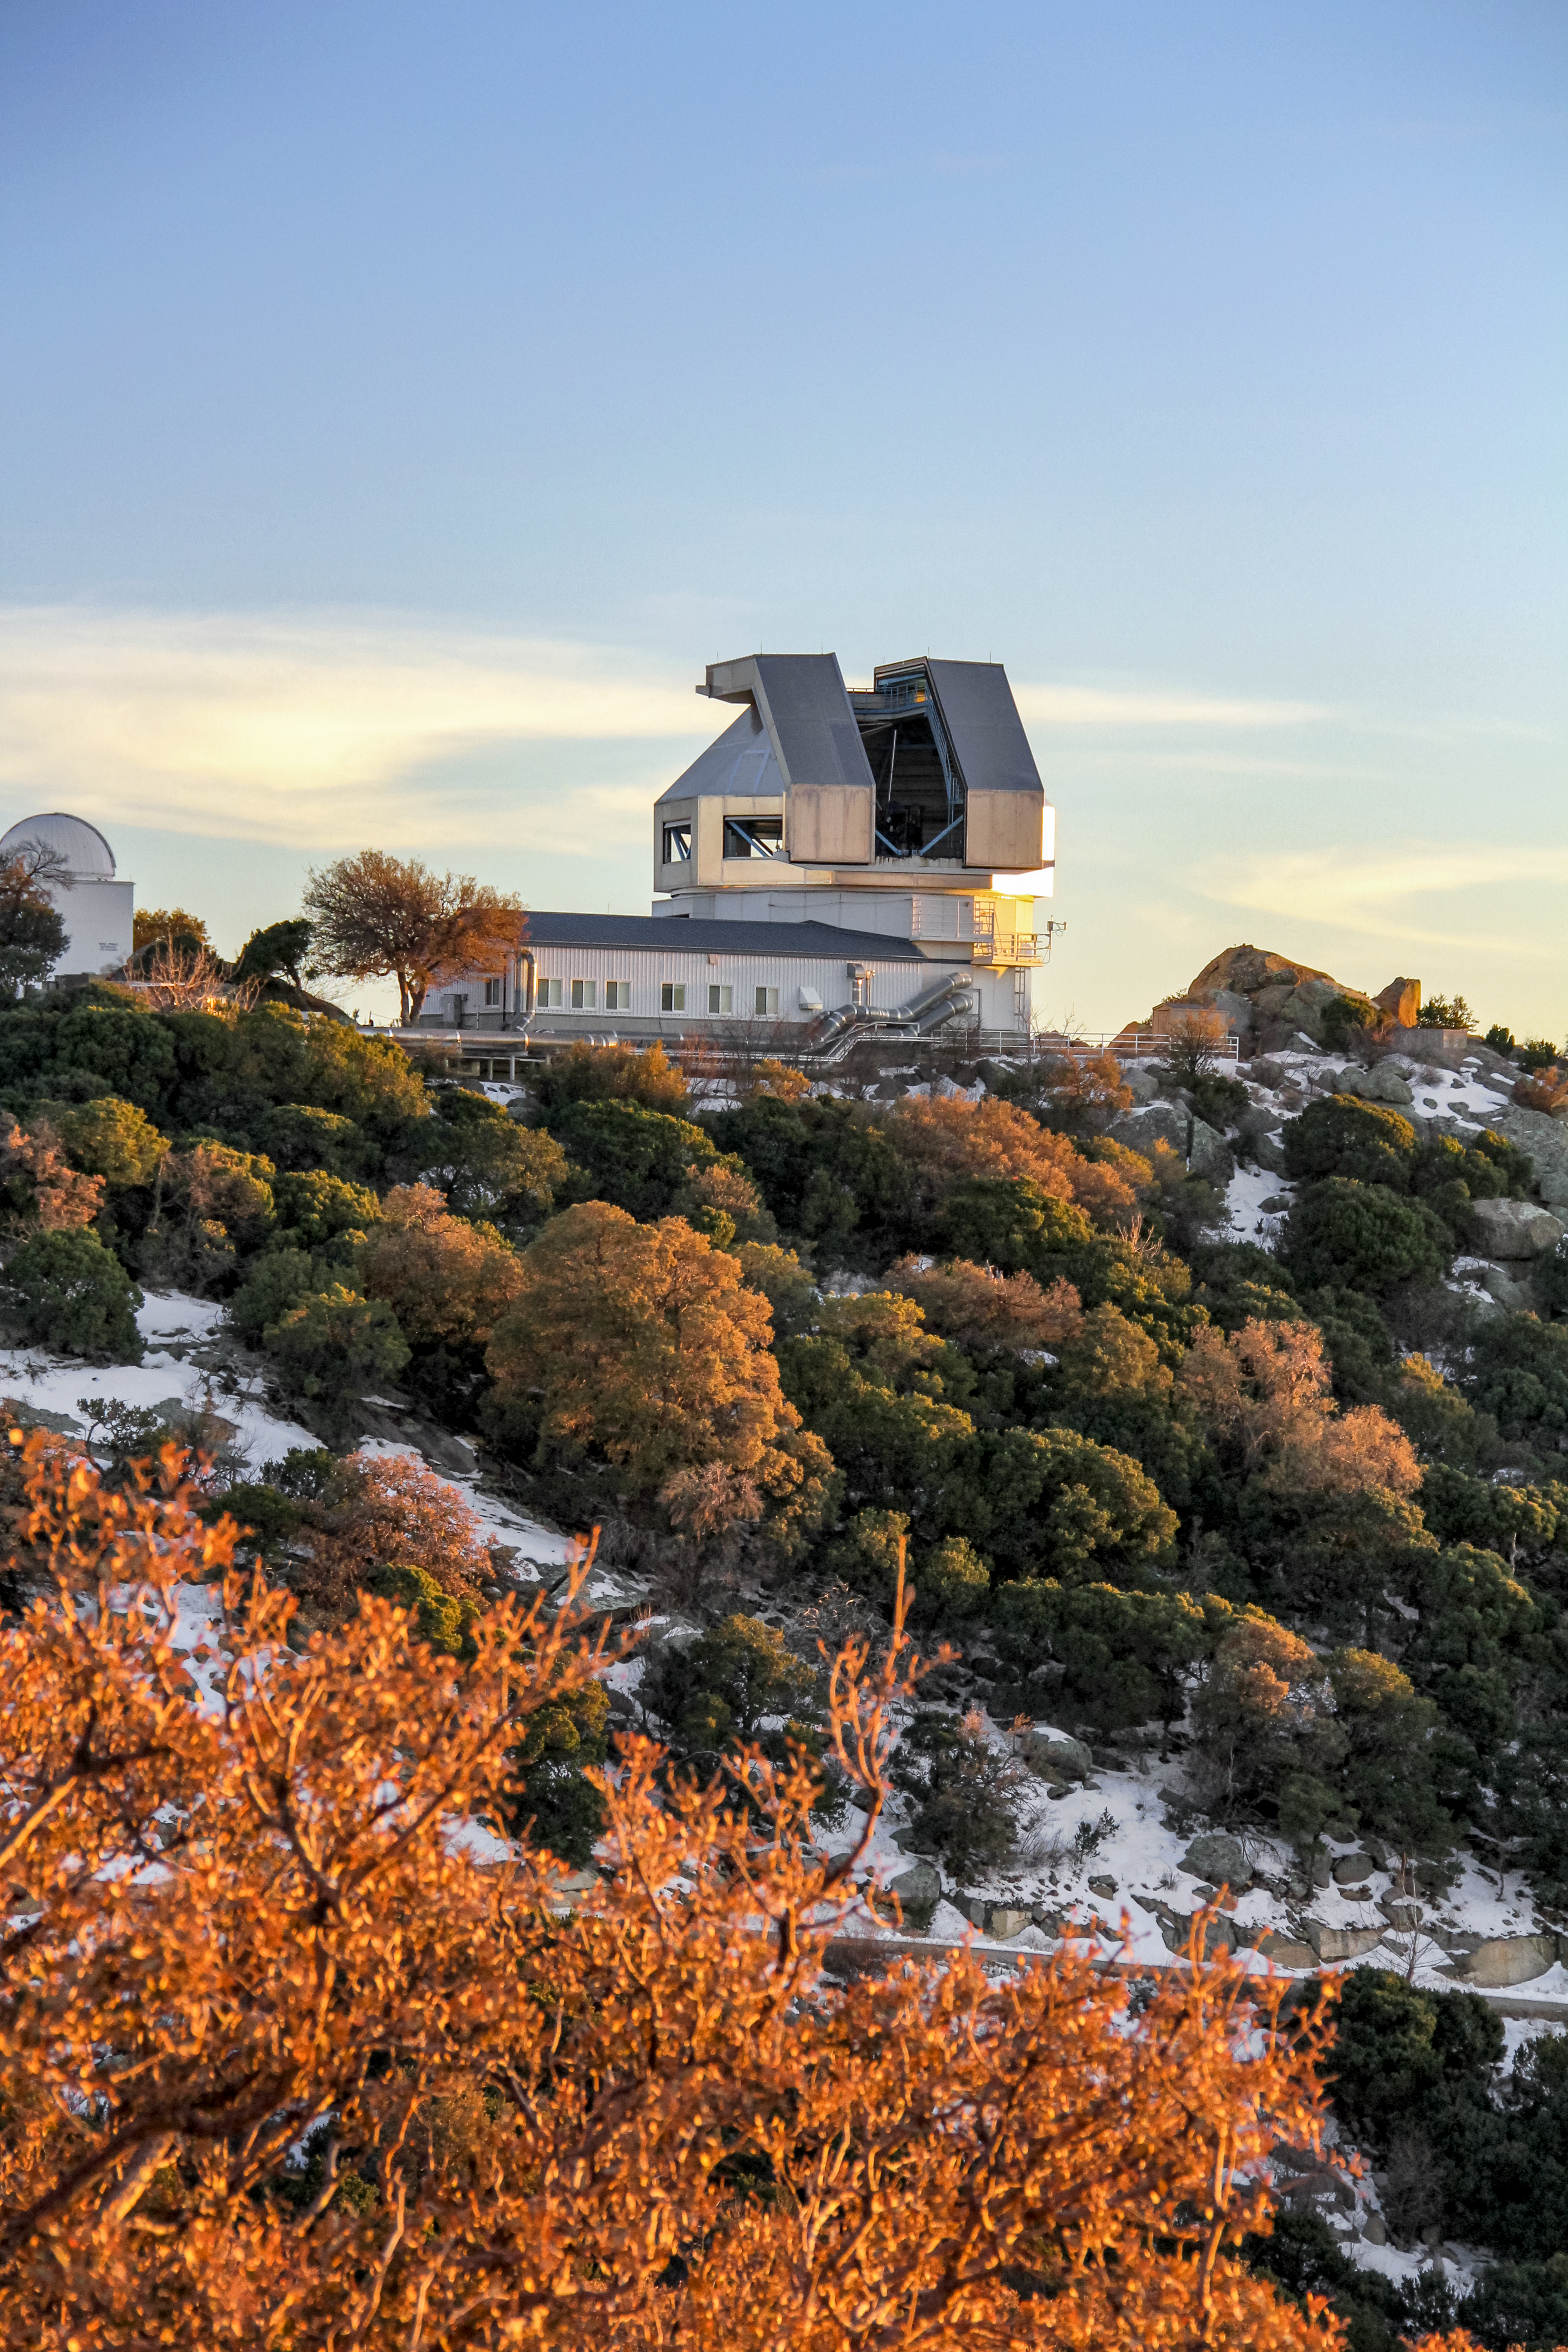

Winter time at the WIYN 3.5-meter Telescope

Winter time at the WIYN 3.5-meter Telescope on Kitt Peak National Observatory near Tucson, AZ.

Credit: KPNO/NOIRLab/NSF/AURA/P. Marenfeld